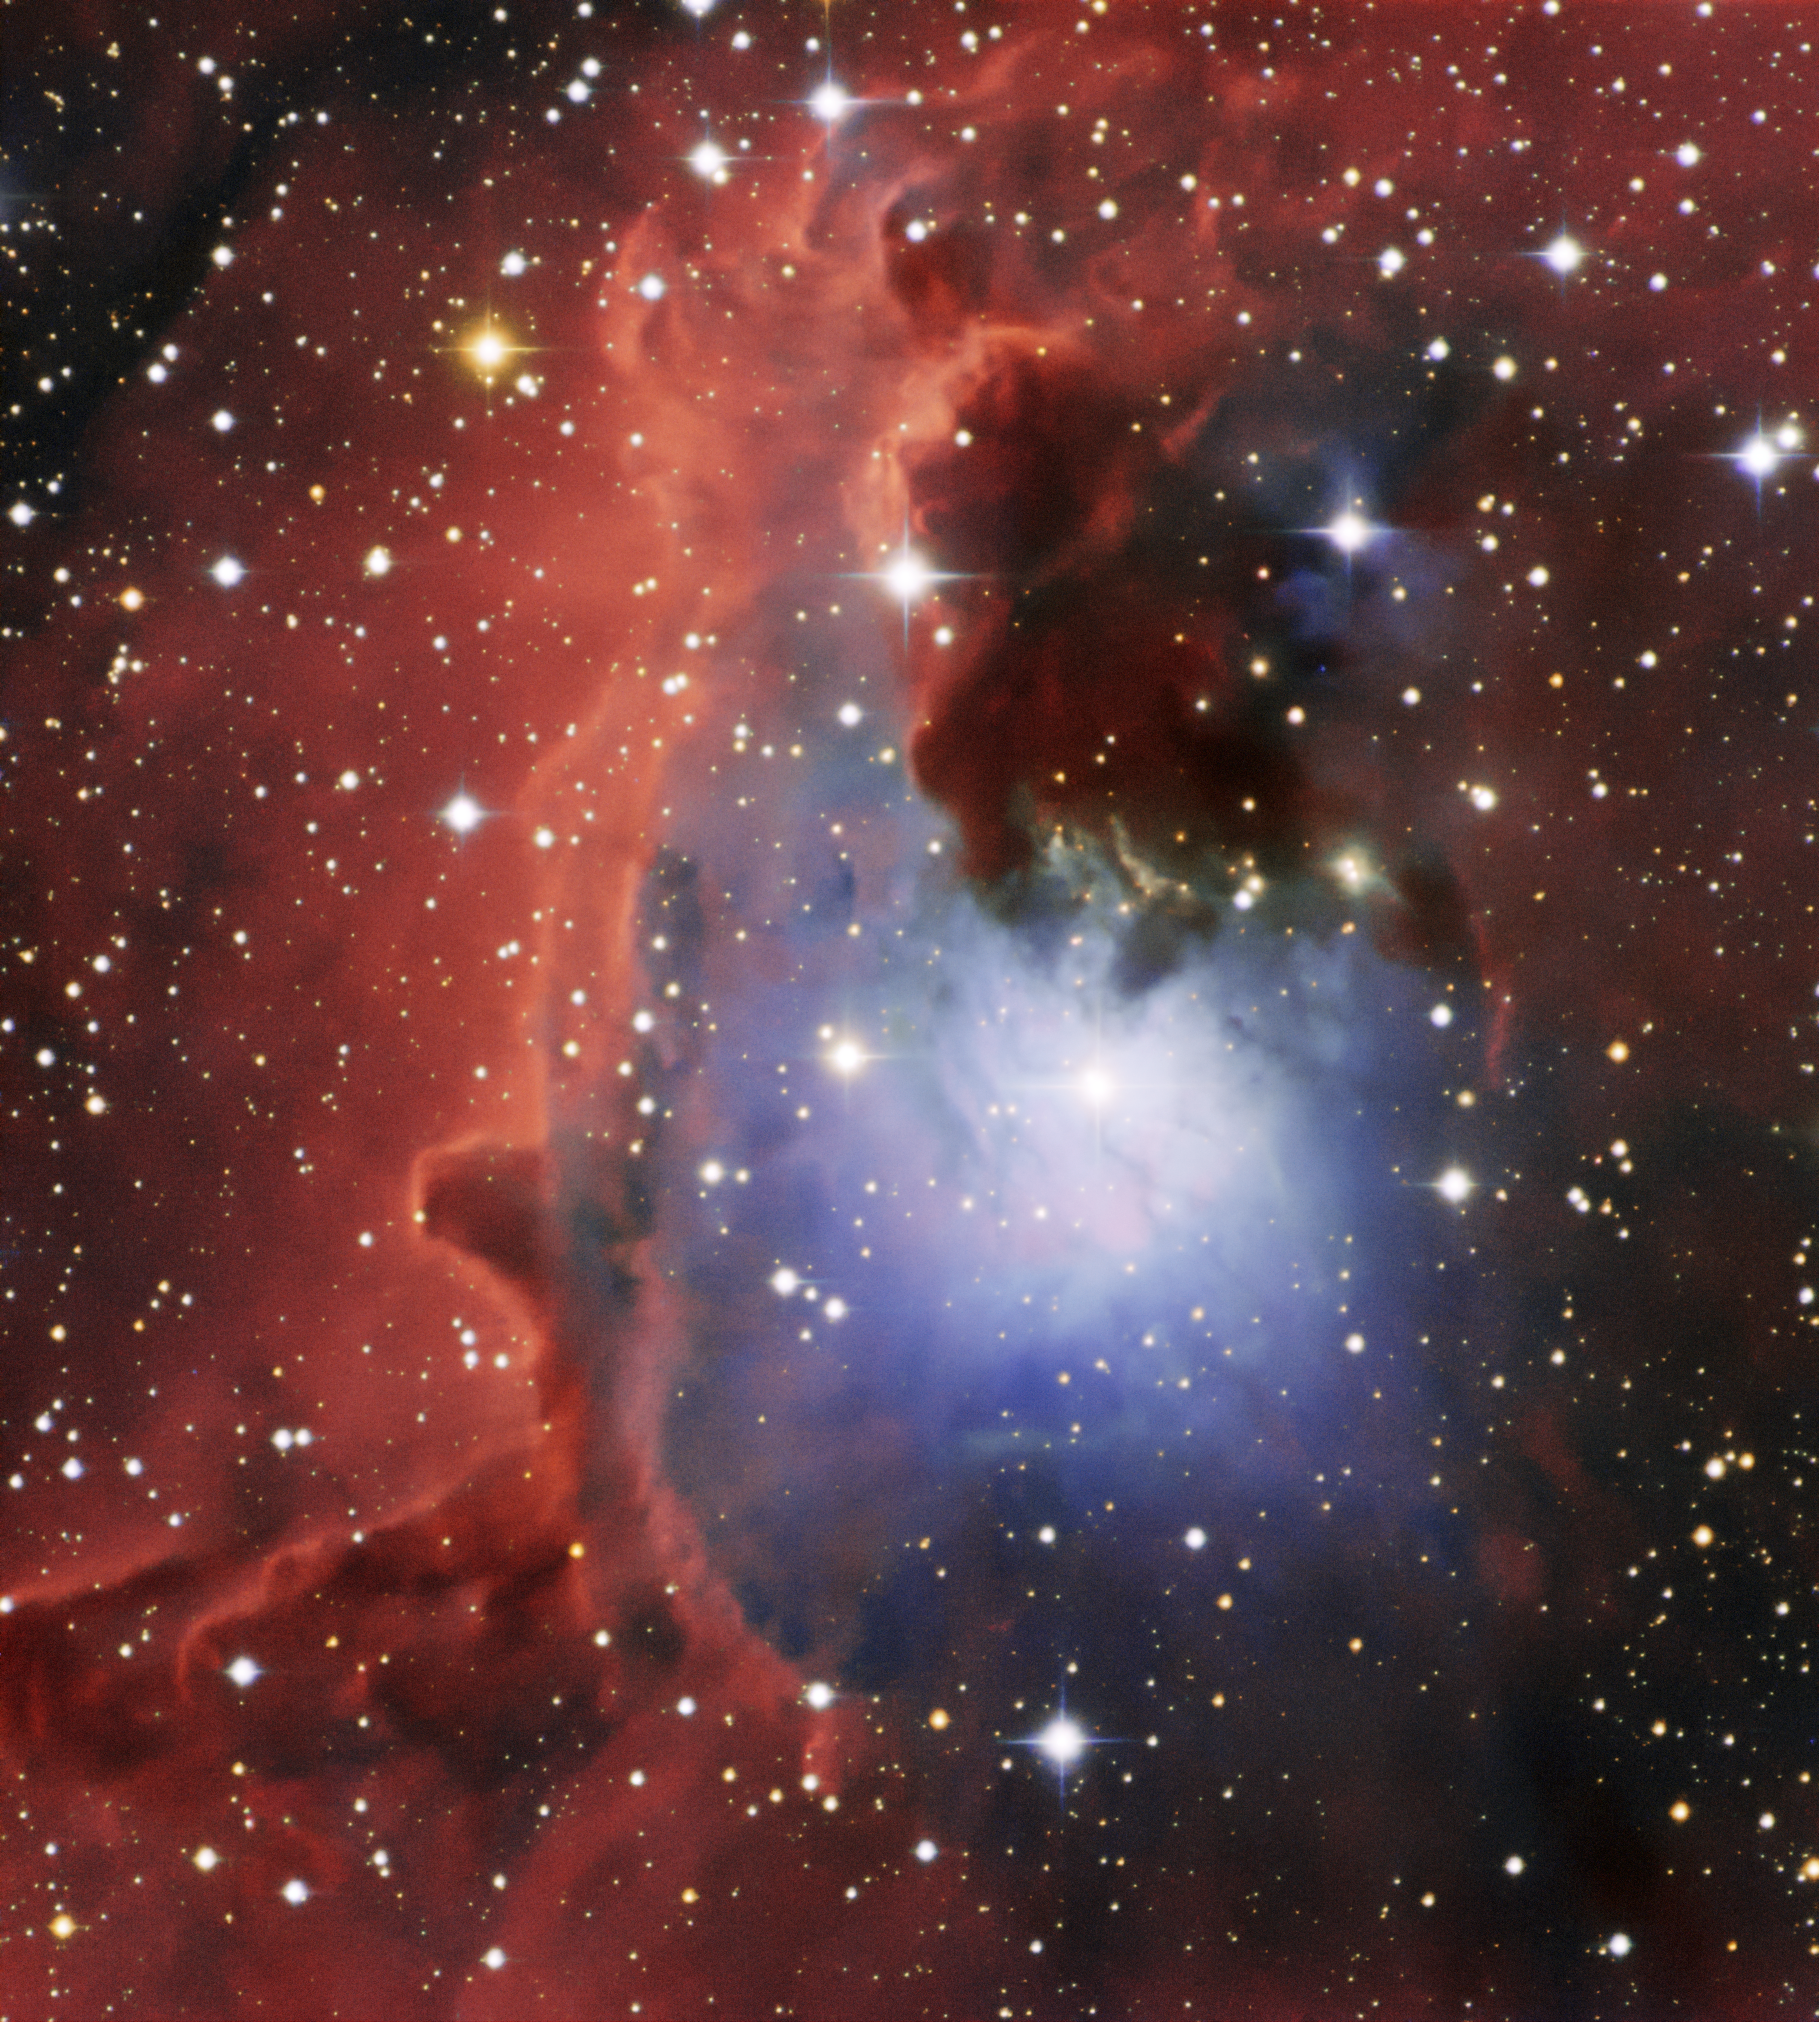

A Vista of NGC 2626 with the SMARTS 0.9-meter Telescope

This image is so beautiful that it could almost be a painting, but it is real. It has been produced using observations made at the SMARTS 0.9-meter Telescope at the Cerro Tololo Inter-American Observatory (CTIO), which is a Program of NSF NOIRLab. It features a reflection nebula known as NGC 2626, which lies 3300 light-years from Earth.

Reflection nebulae are not luminous themselves, but they reflect light from a nearby star or stars. The light scatters off the dust particles in the nebulae, which often results in reflection nebulae having a blue tint, because blue light scatters more efficiently. This is the same phenomenon that makes the sky on Earth appear blue — the laws of physics are the same throughout our Universe! The red nebulosities are glowing hydrogen gas.

Credit: CTIO/NOIRLab/NSF/AURA/SMARTS ConsortiumImage processing: T. A. Rector (University of Alaska Anchorage/NSF NOIRLab), M. Zamani & D. de Martin (NSF NOIRLab)